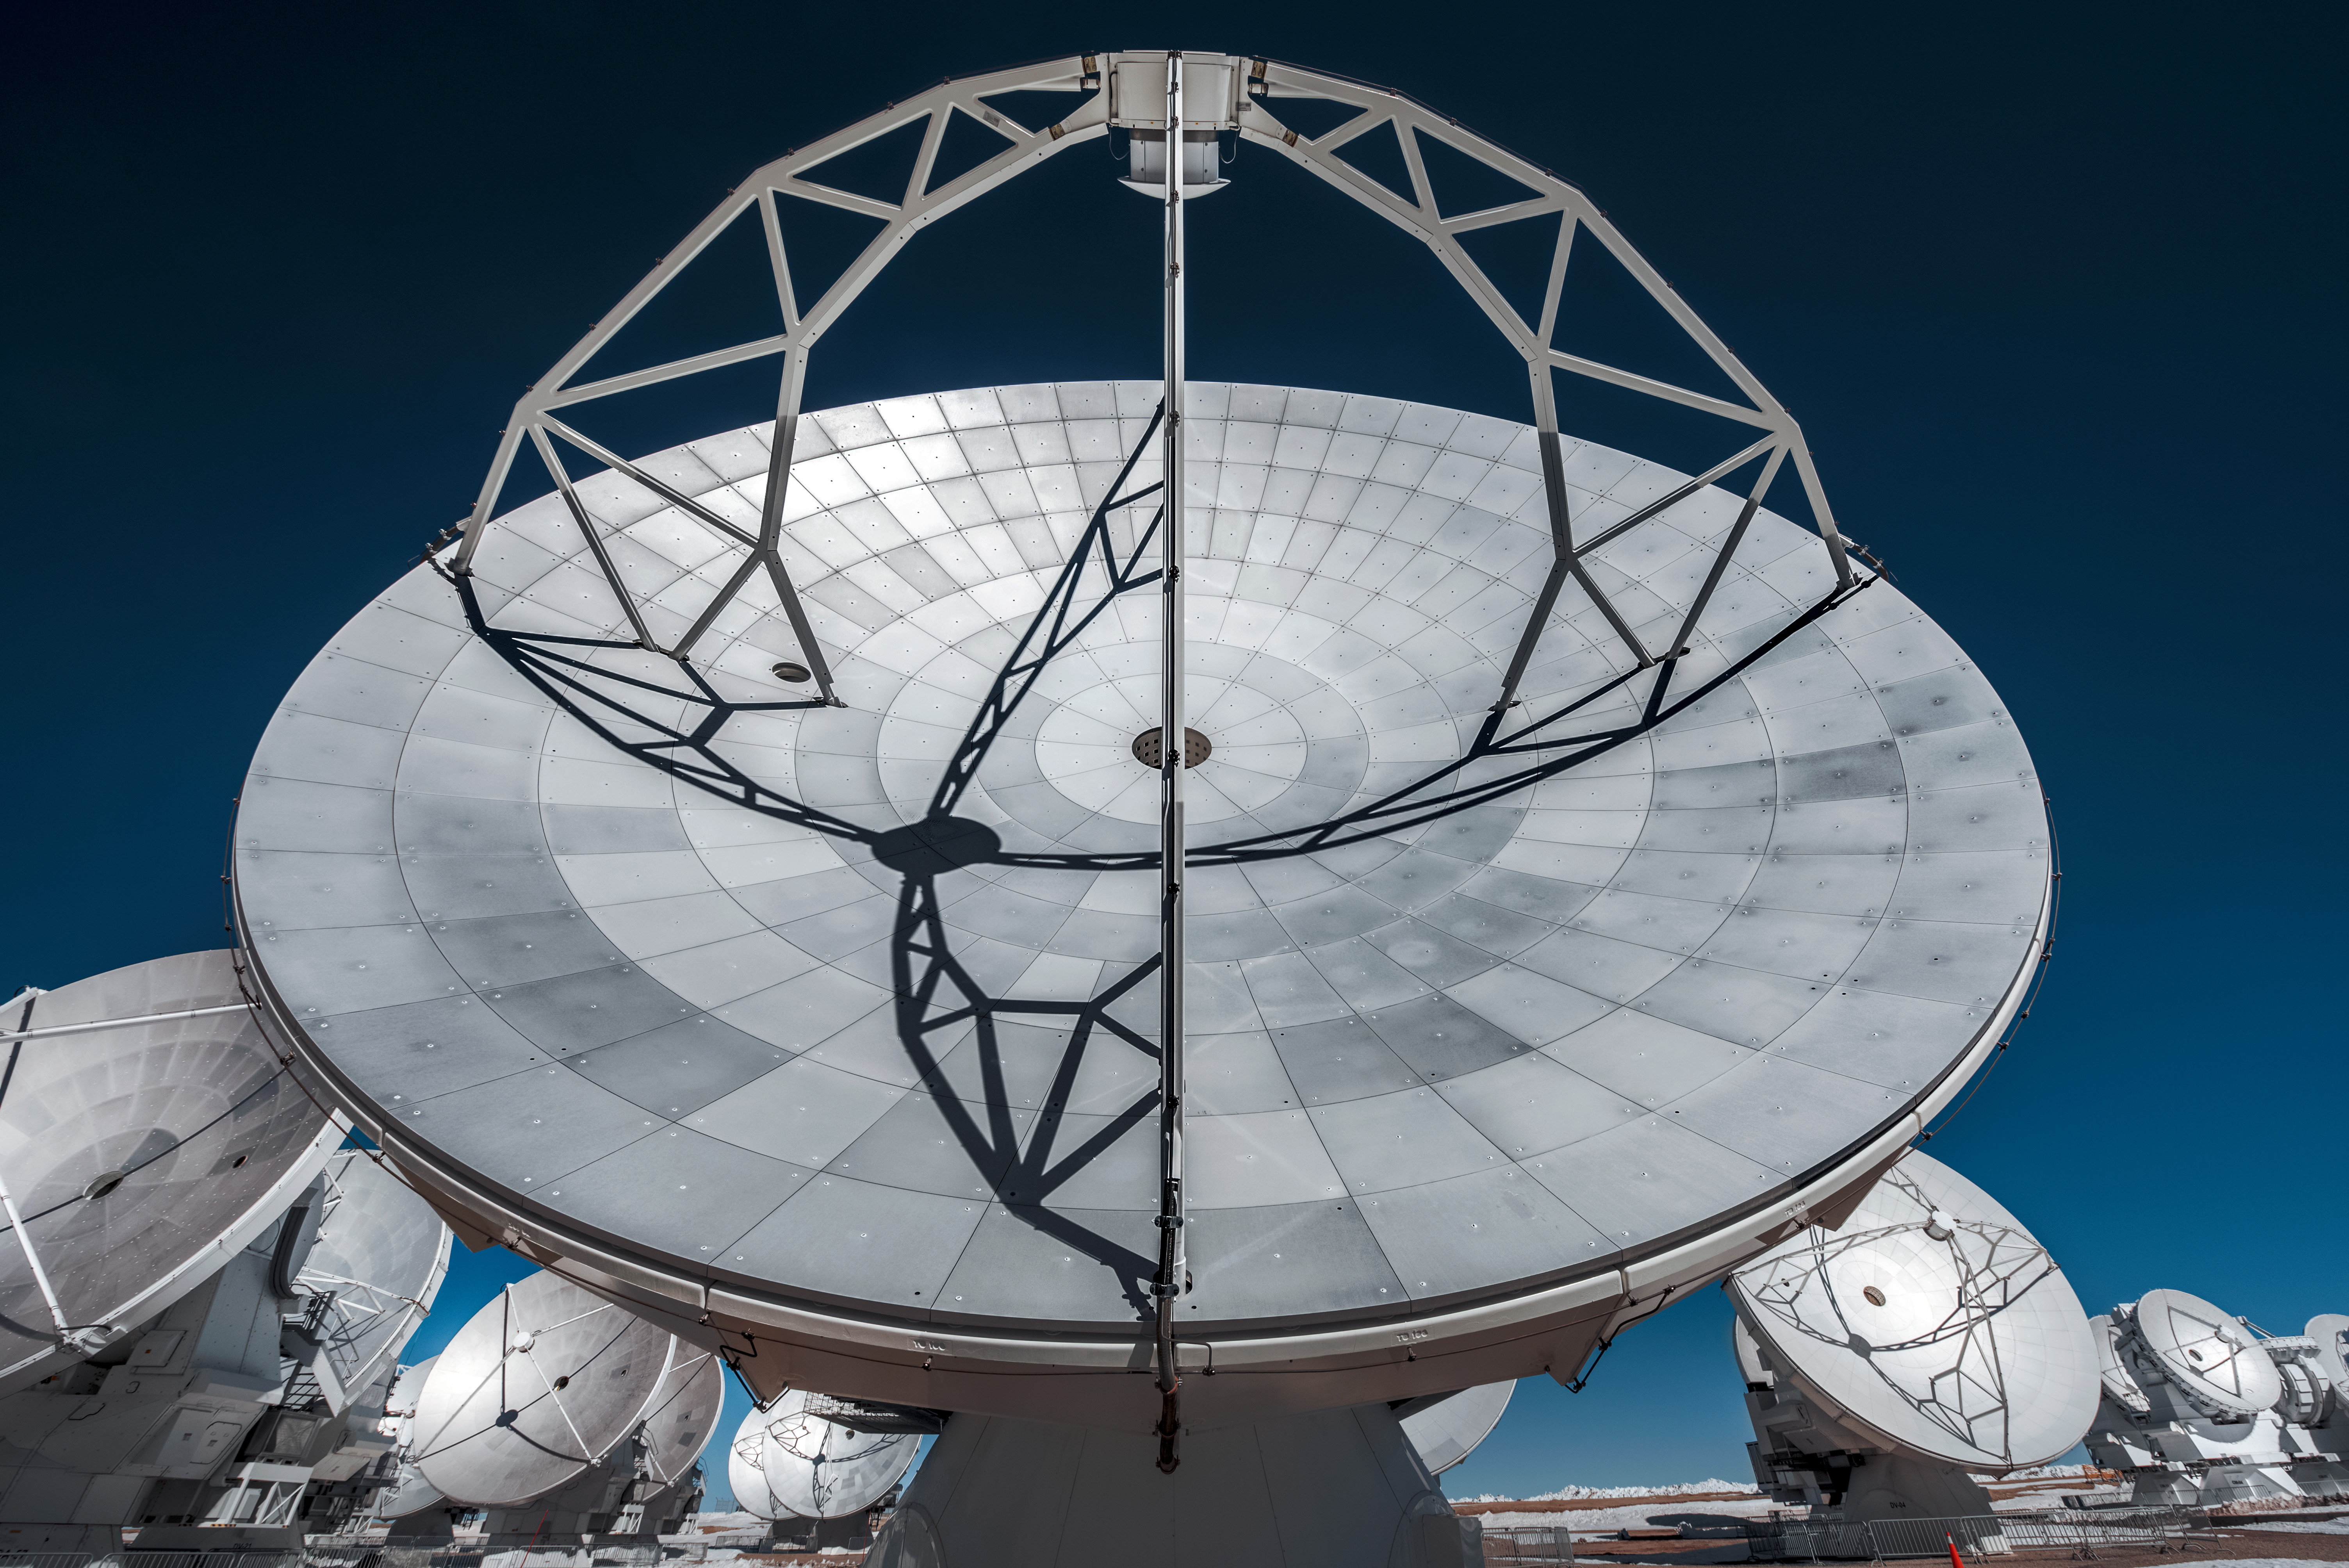

This large reflecting surface

This large reflecting surface plays the same role as the mirror of an optical telescope: it collects radiation coming from distant astronomical objects, and focuses it into a detector that measures the radiation.

Credit: A. Ghizzi Panizza (ESO)